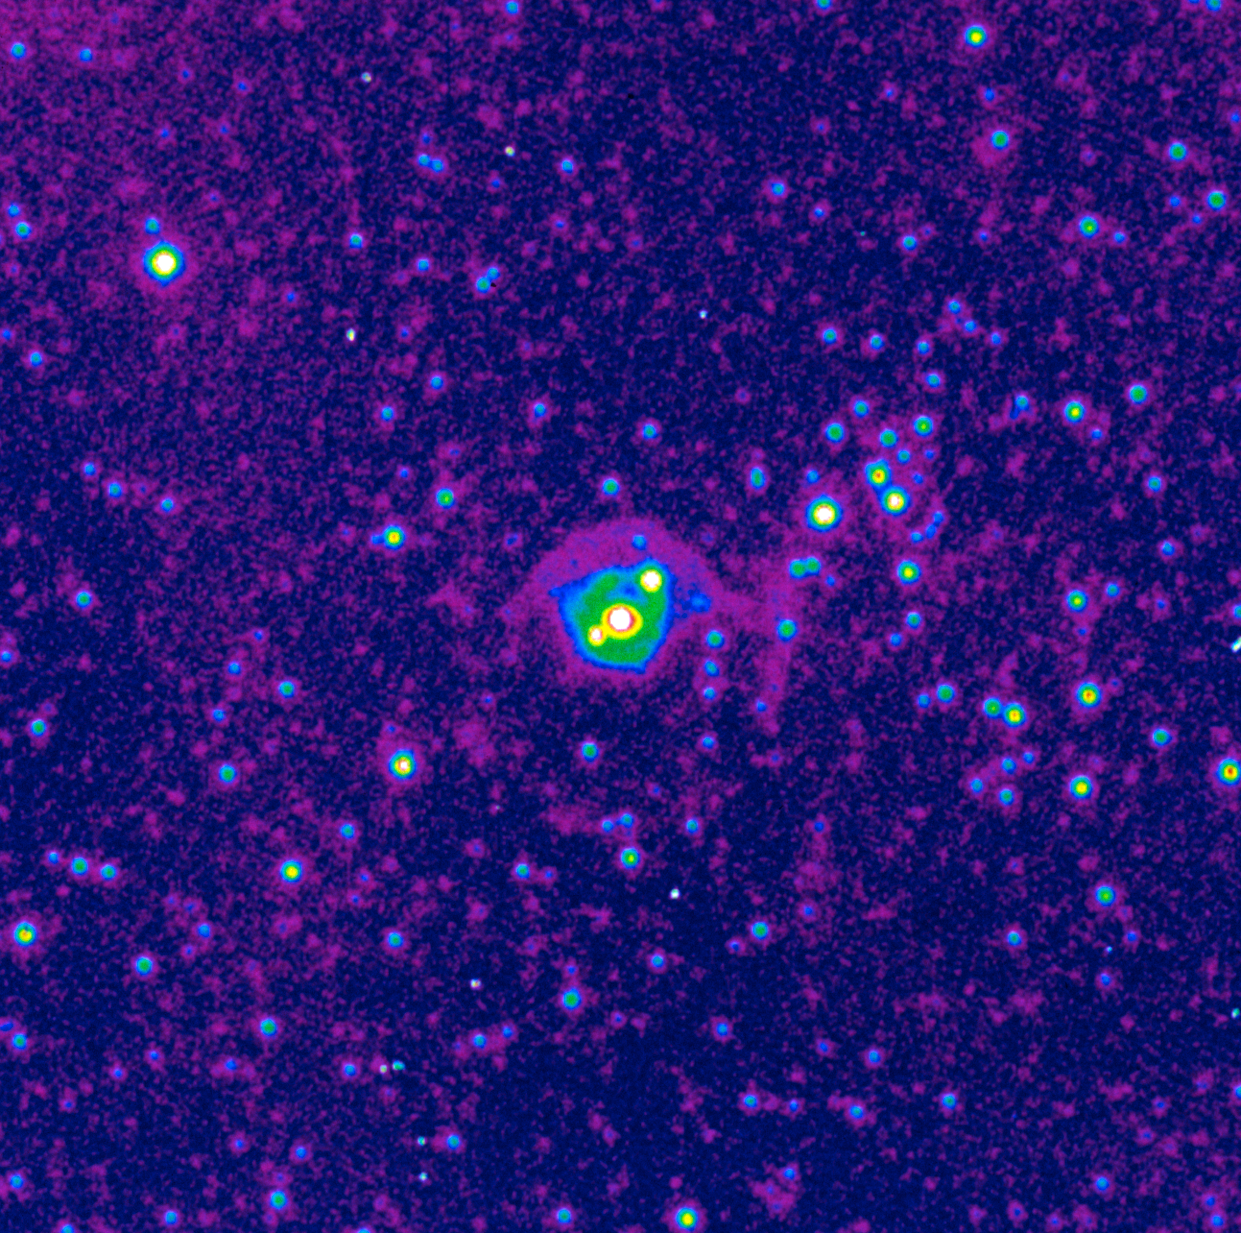

Neighbourhood of SN 1987A

Image of the neighbourhood of supernova SN 1987A, taken with the NTT, in the light of ionised nitrogen, during very good seeing. The colour coding shows the intensity contours in the image. SN 1987A was detected in the Large Magellanic Cloud in February 1987 and was the first naked-eye supernova in nearly four centuries. ESO telescopes have been observing SN 1987A for more than twenty years.

More information in ESO Messenger 59, p16: http://www.eso.org/sci/publications/messenger/archive/no.59-mar90/messenger-no59.pdf

Credit: ESO